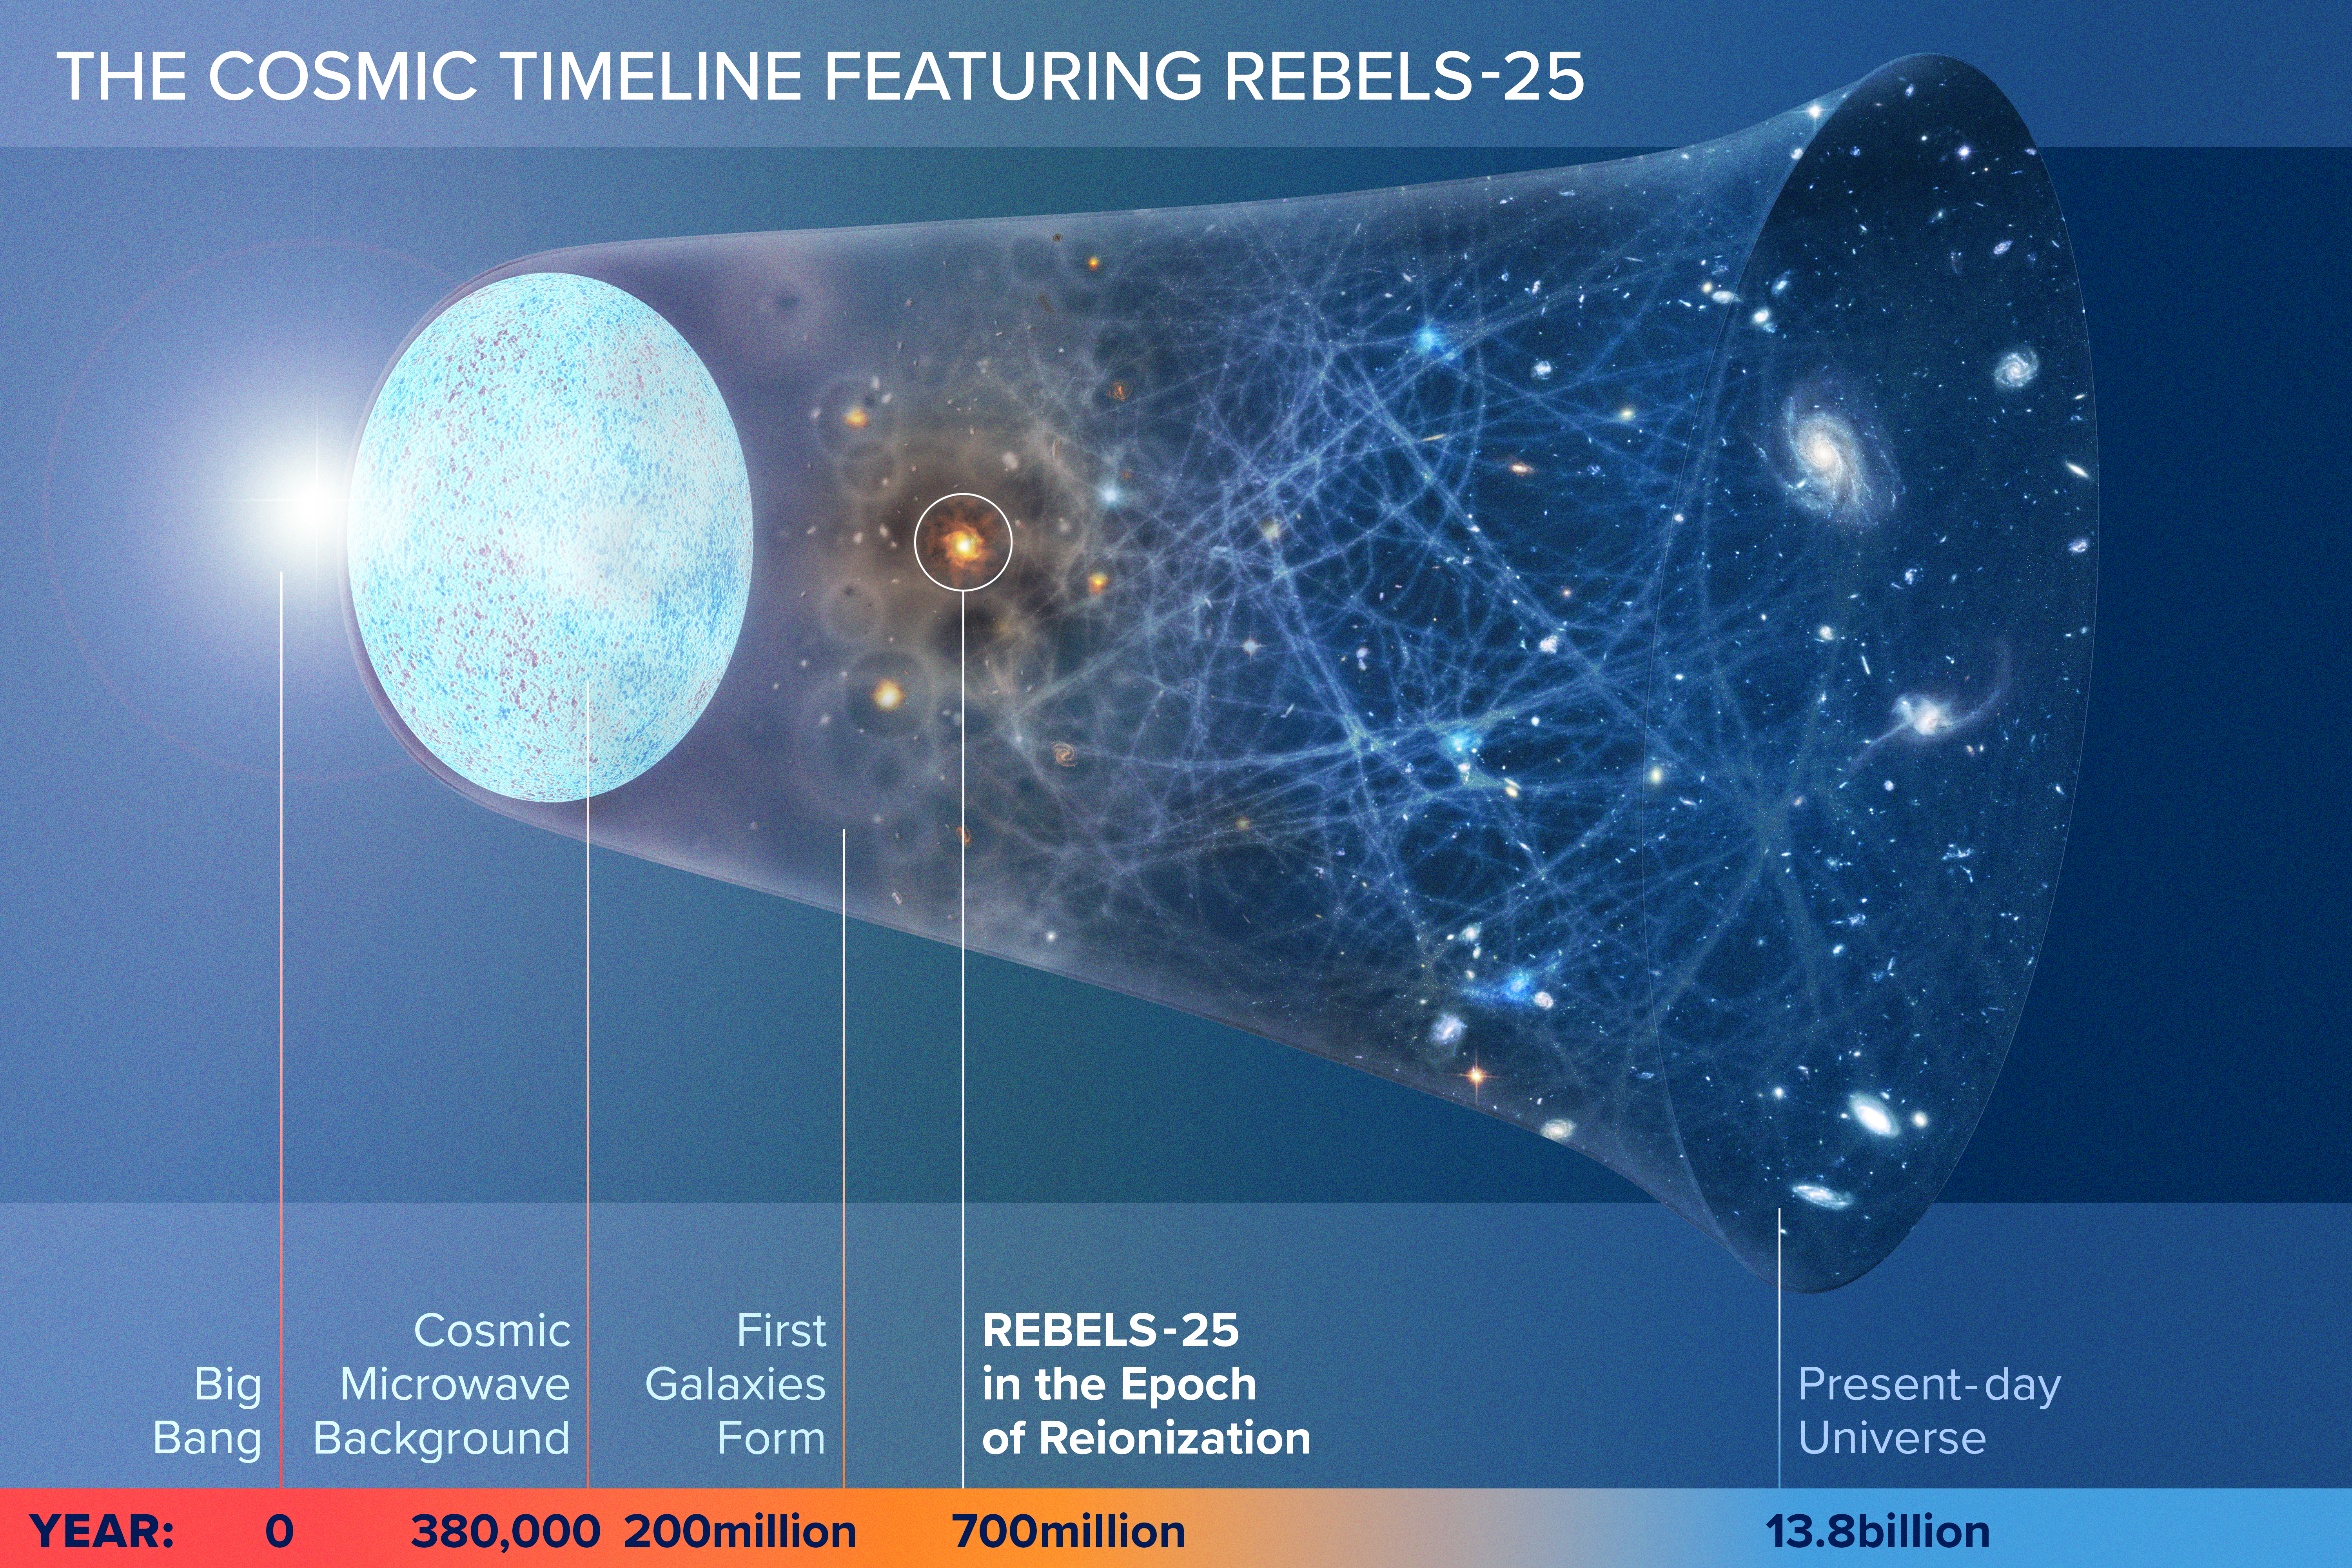

Cosmic Dawn Fuel Discovery Unlocks Early Galaxy Growth Secrets

This illustration traces the universe’s evolution from the Big Bang to the present day, highlighting REBELS-25, a very distant galaxy seen during the Epoch of Reionization 13 billion years ago. New deep observations with the NSF VLA and ALMA reveal that REBELS-25 already had an enormous reservoir of cool molecular gas—the direct fuel for star formation—when the universe was just 700 million years old.

Credit: NSF/AUI/NSF NRAO/M.Weiss